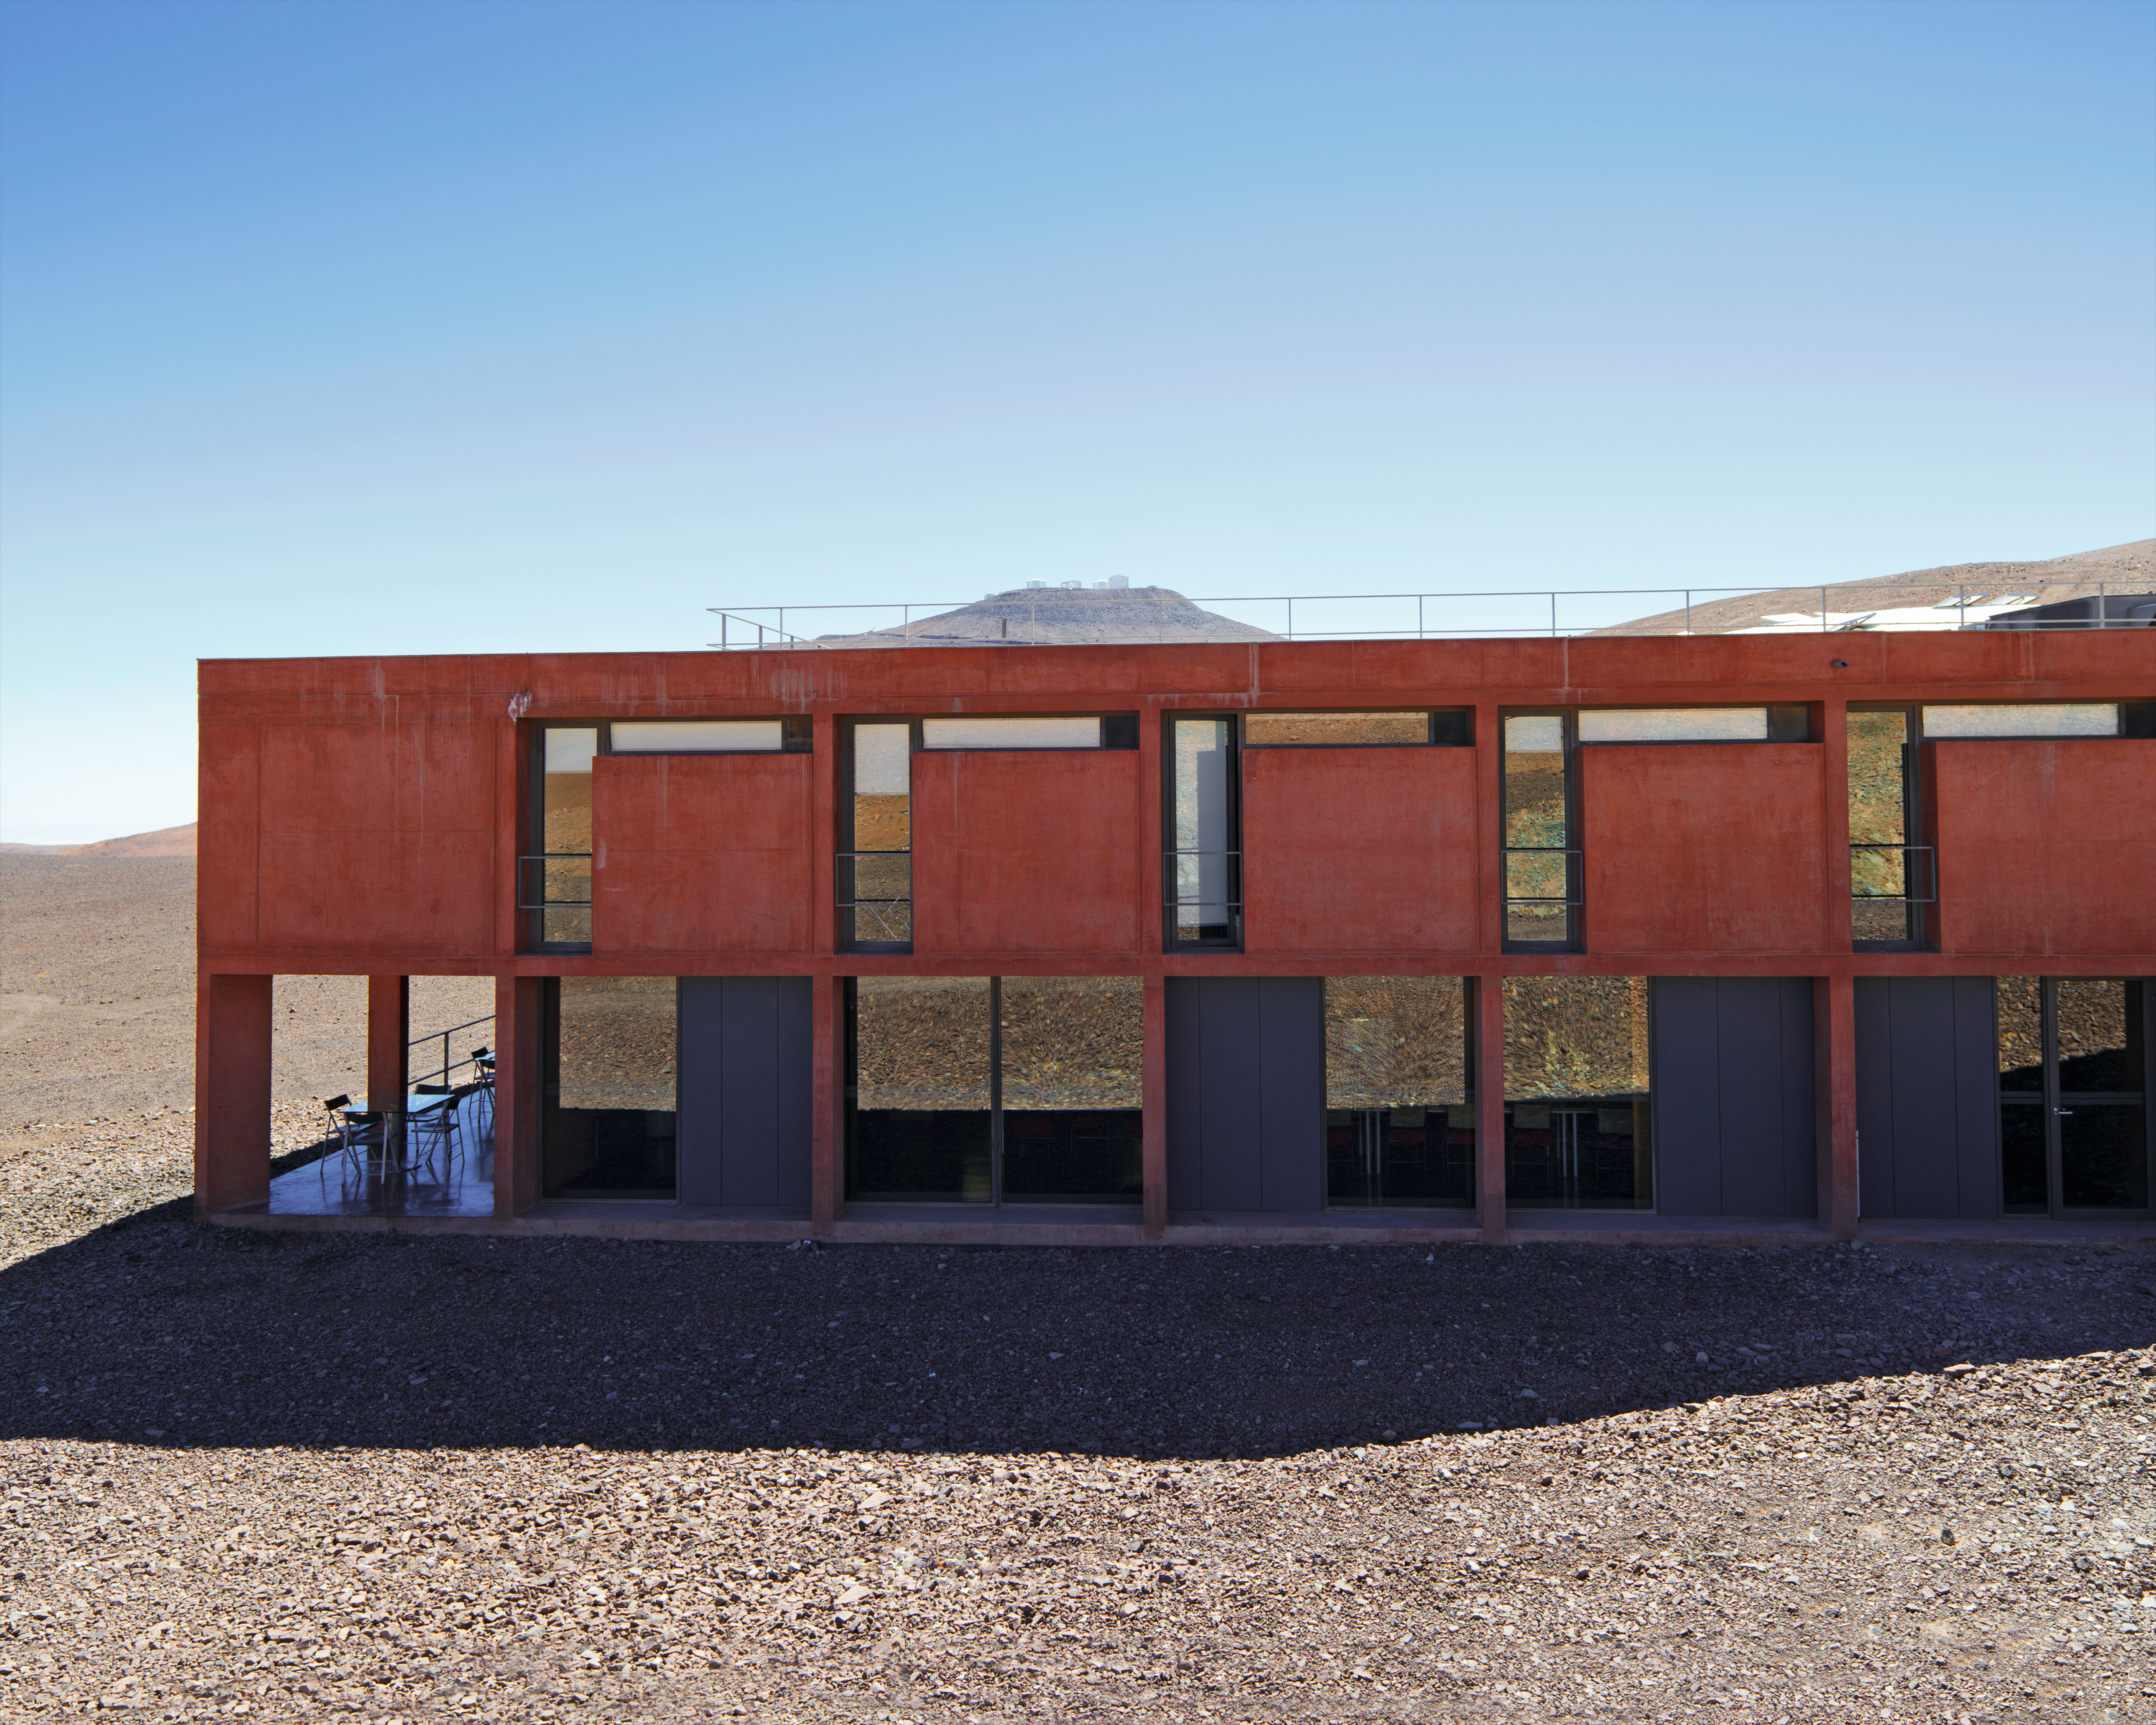

Building the Paranal Residencia — From turbulence to tranquility (present day image)

This is the present-day image from the Then and Now comparison Picture of the Week: Building the Paranal Residencia — From Turbulence to Tranquility

Credit: ESO